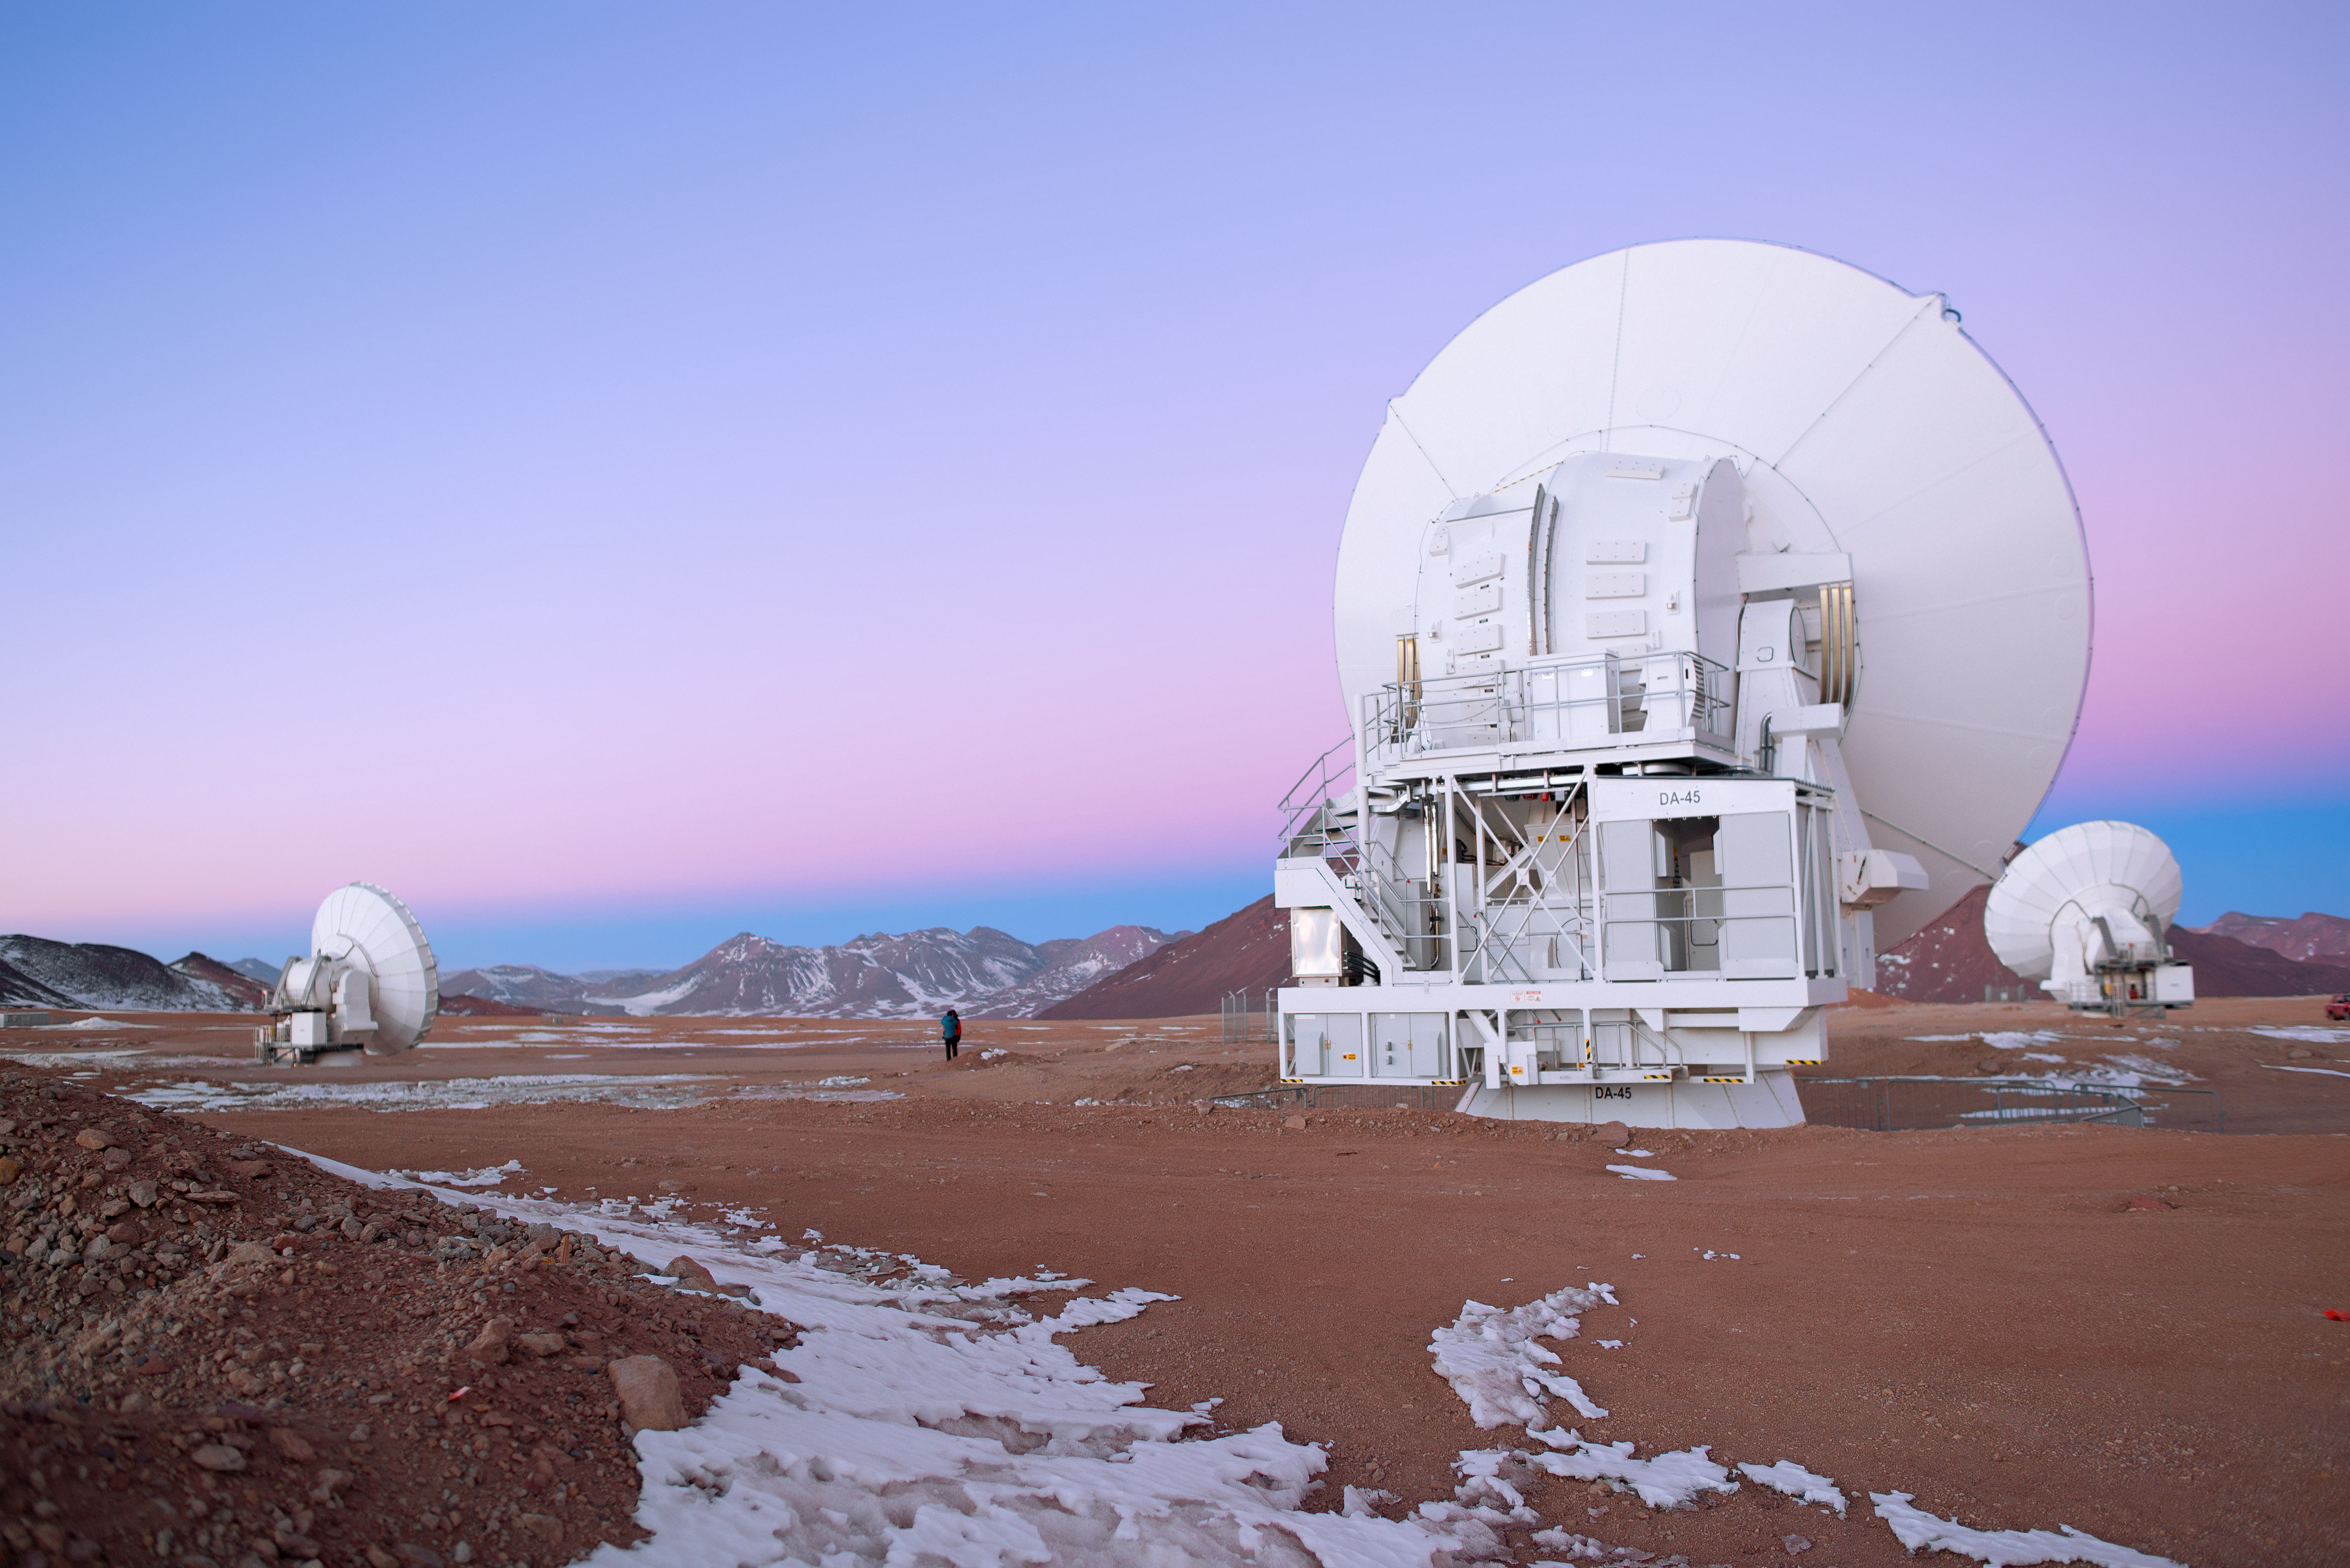

Early morning at ALMA

Morning arrives at the Chajnantor plateau: home to the Atacama Large Millimeter/submillimeter Array (ALMA).

Credit: J. Busqué/ESO